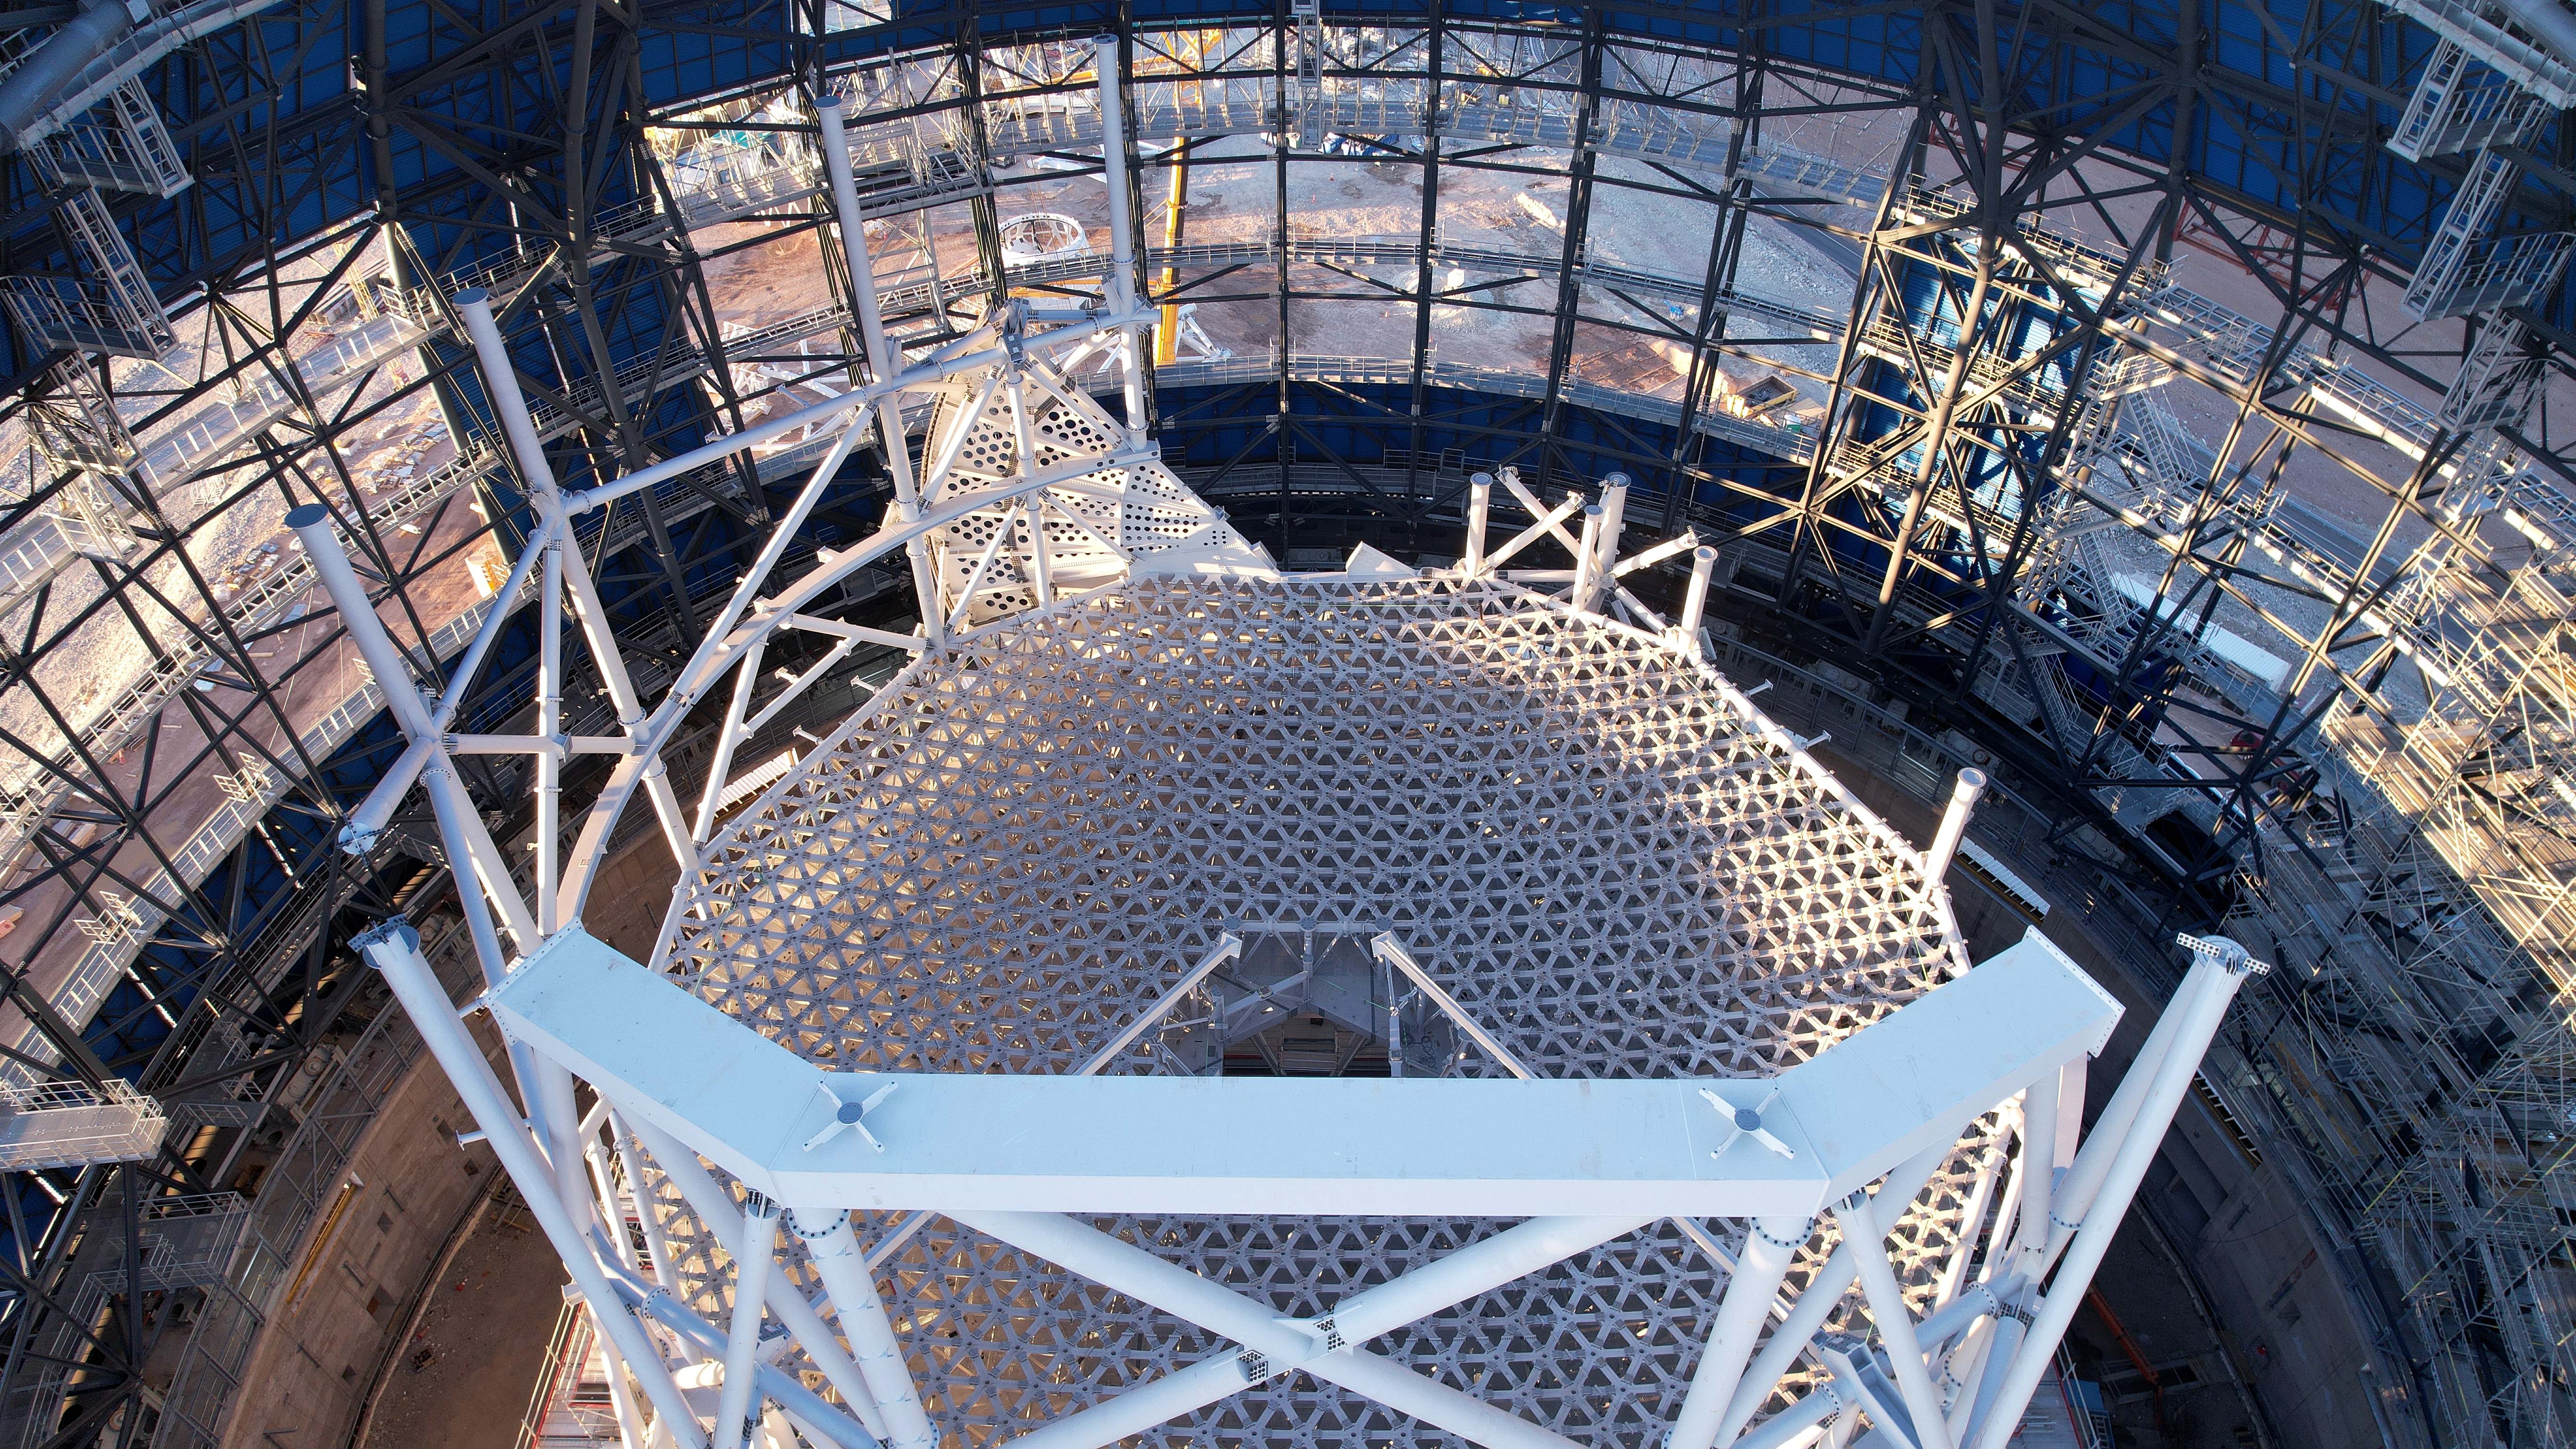

Supporting the ELT's main mirror

This giant metal skeleton frame, currently under construction on Cerro Armazones in Chile’s Atacama Desert, will support the primary mirror of ESO’s Extremely Large Telescope (ELT). It will be the largest segmented mirror ever built for a telescope, with a diameter of 39 metres. The mirror will consist of 798 hexagonal mirror segments that work together as one giant mirror. For that, the supporting cell structure has to be sturdy, but light enough to turn around its axis. The mirror cell has openings and walkable areas underneath its mirror supports.

Credit: ESO/G. Vecchia